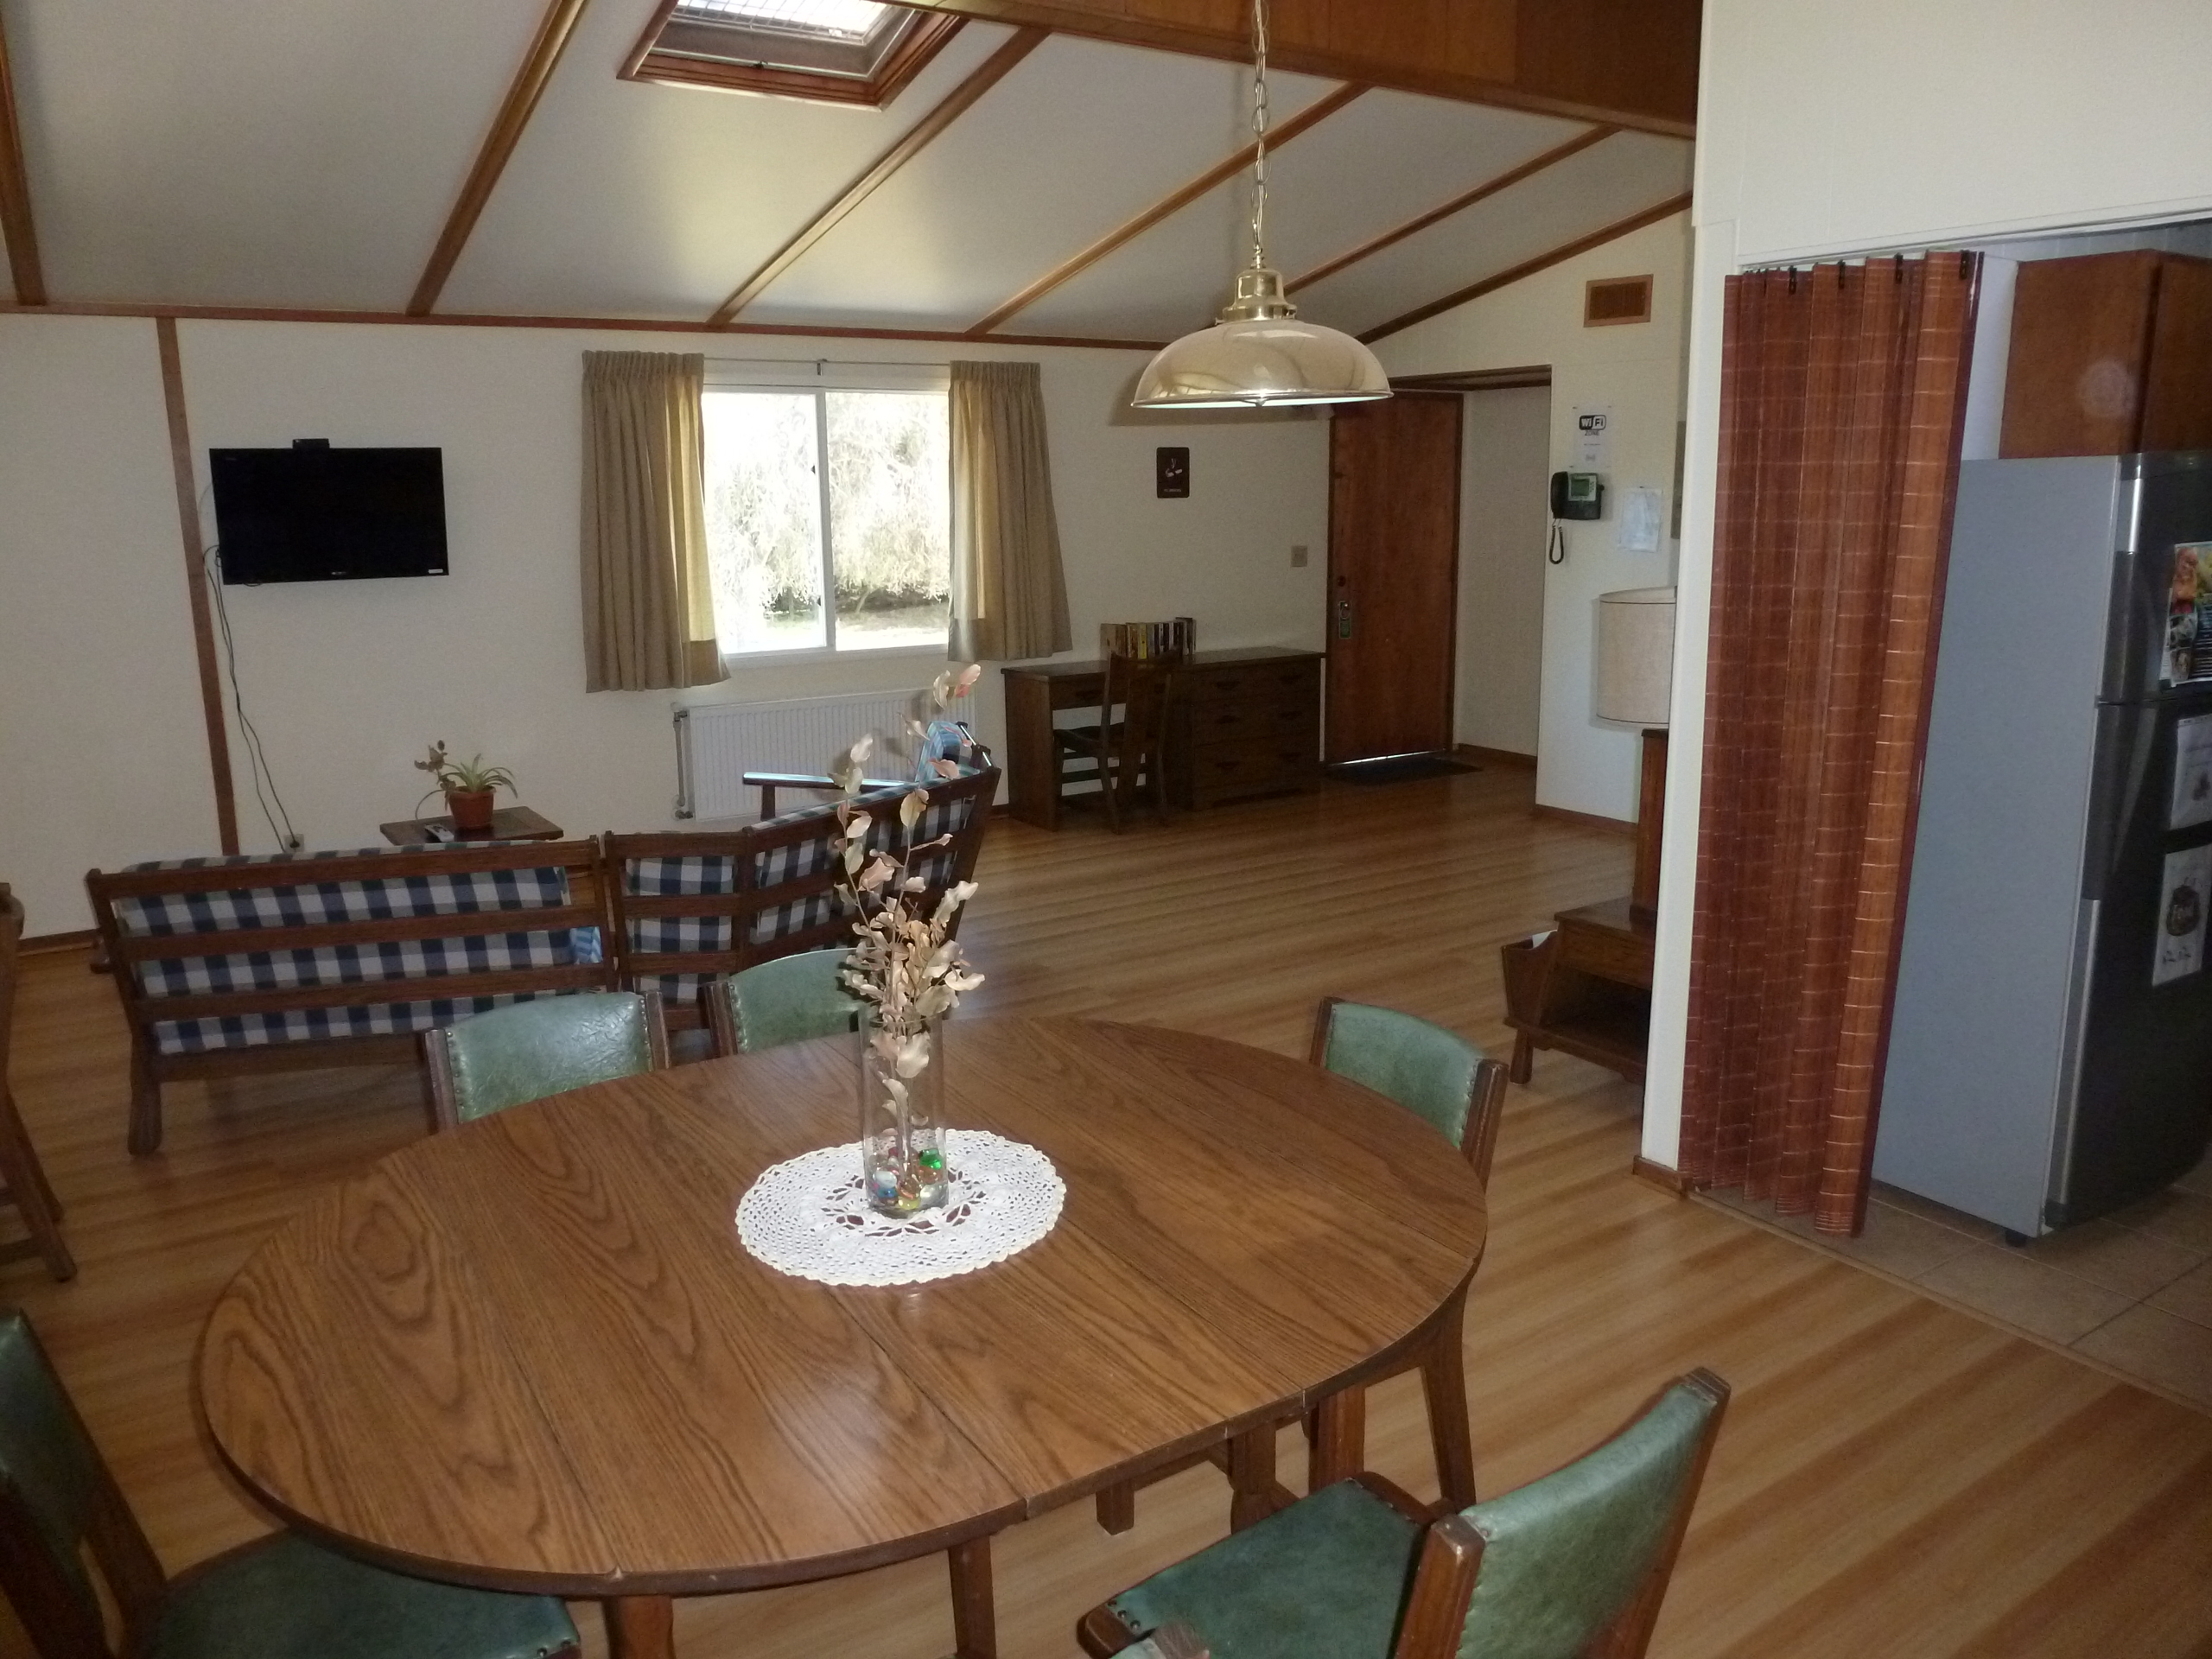

AURA Compound Motel

The AURA can provide space in its New La Serena Motel facilities located at House 9.

Credit: NOIRLab